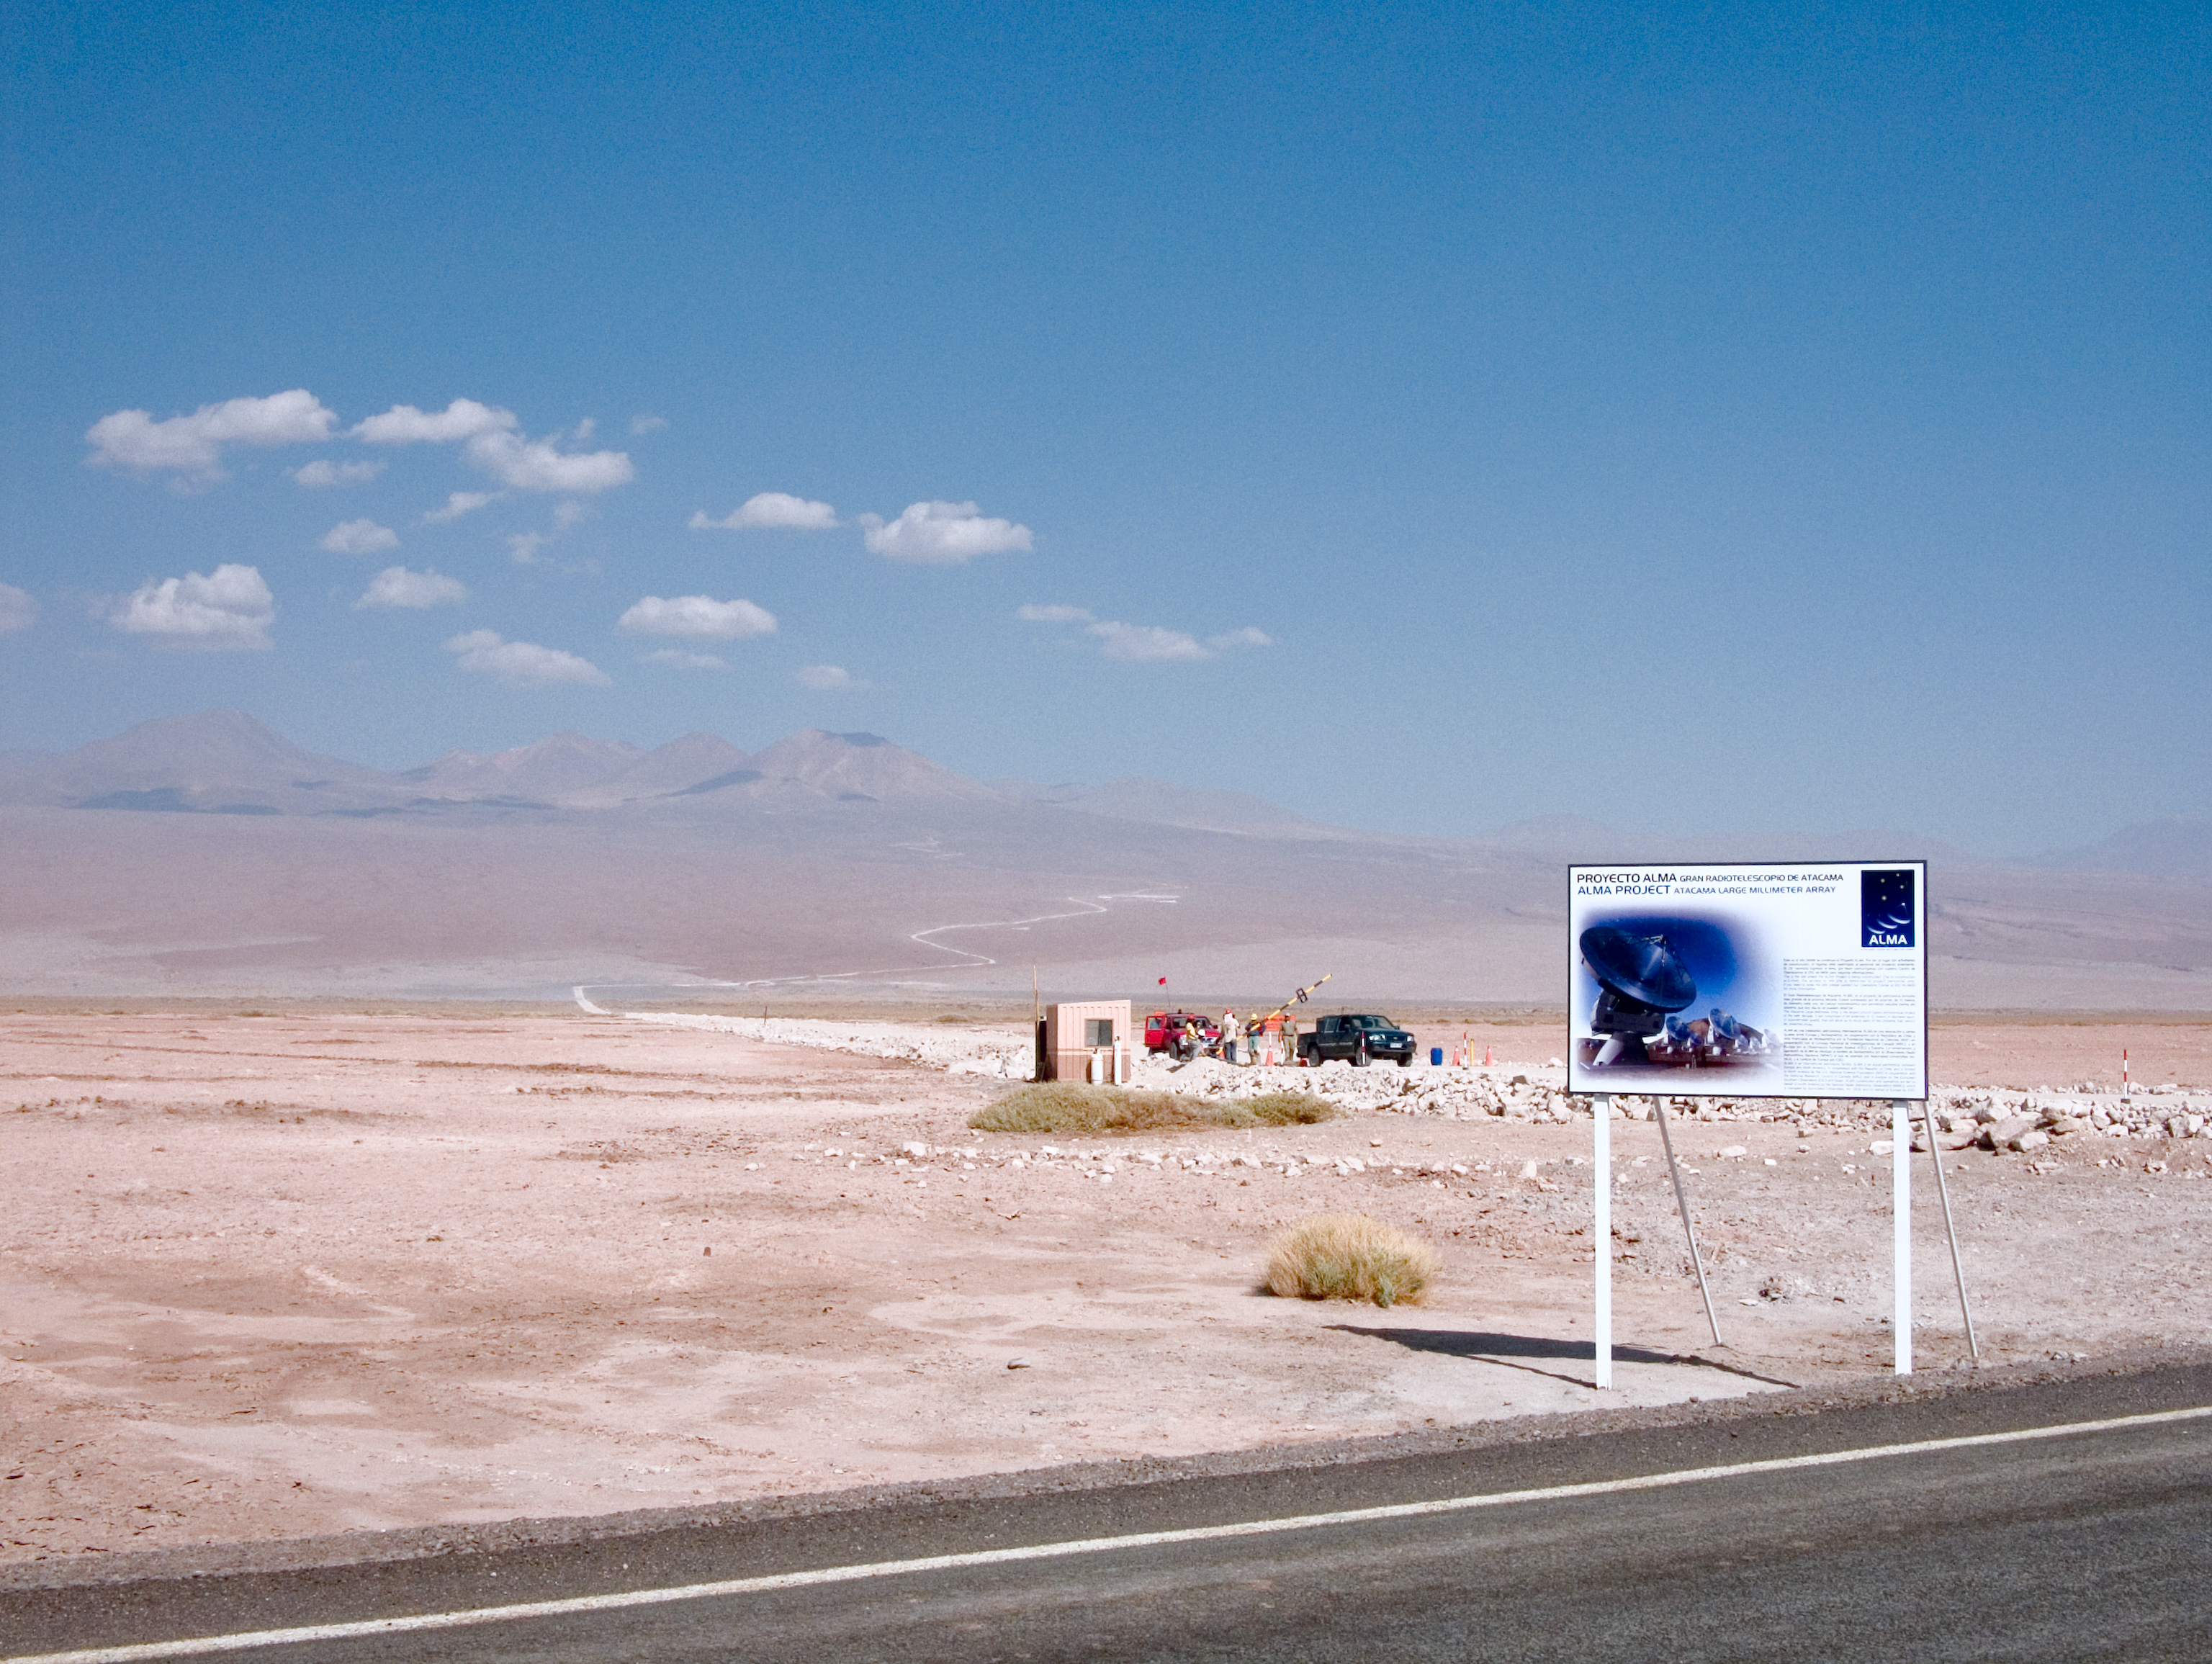

ALMA gate workers

The ALMA site gate. This image was obtained on December 2005.

Credit: ALMA (ESO/NAOJ/NRAO)